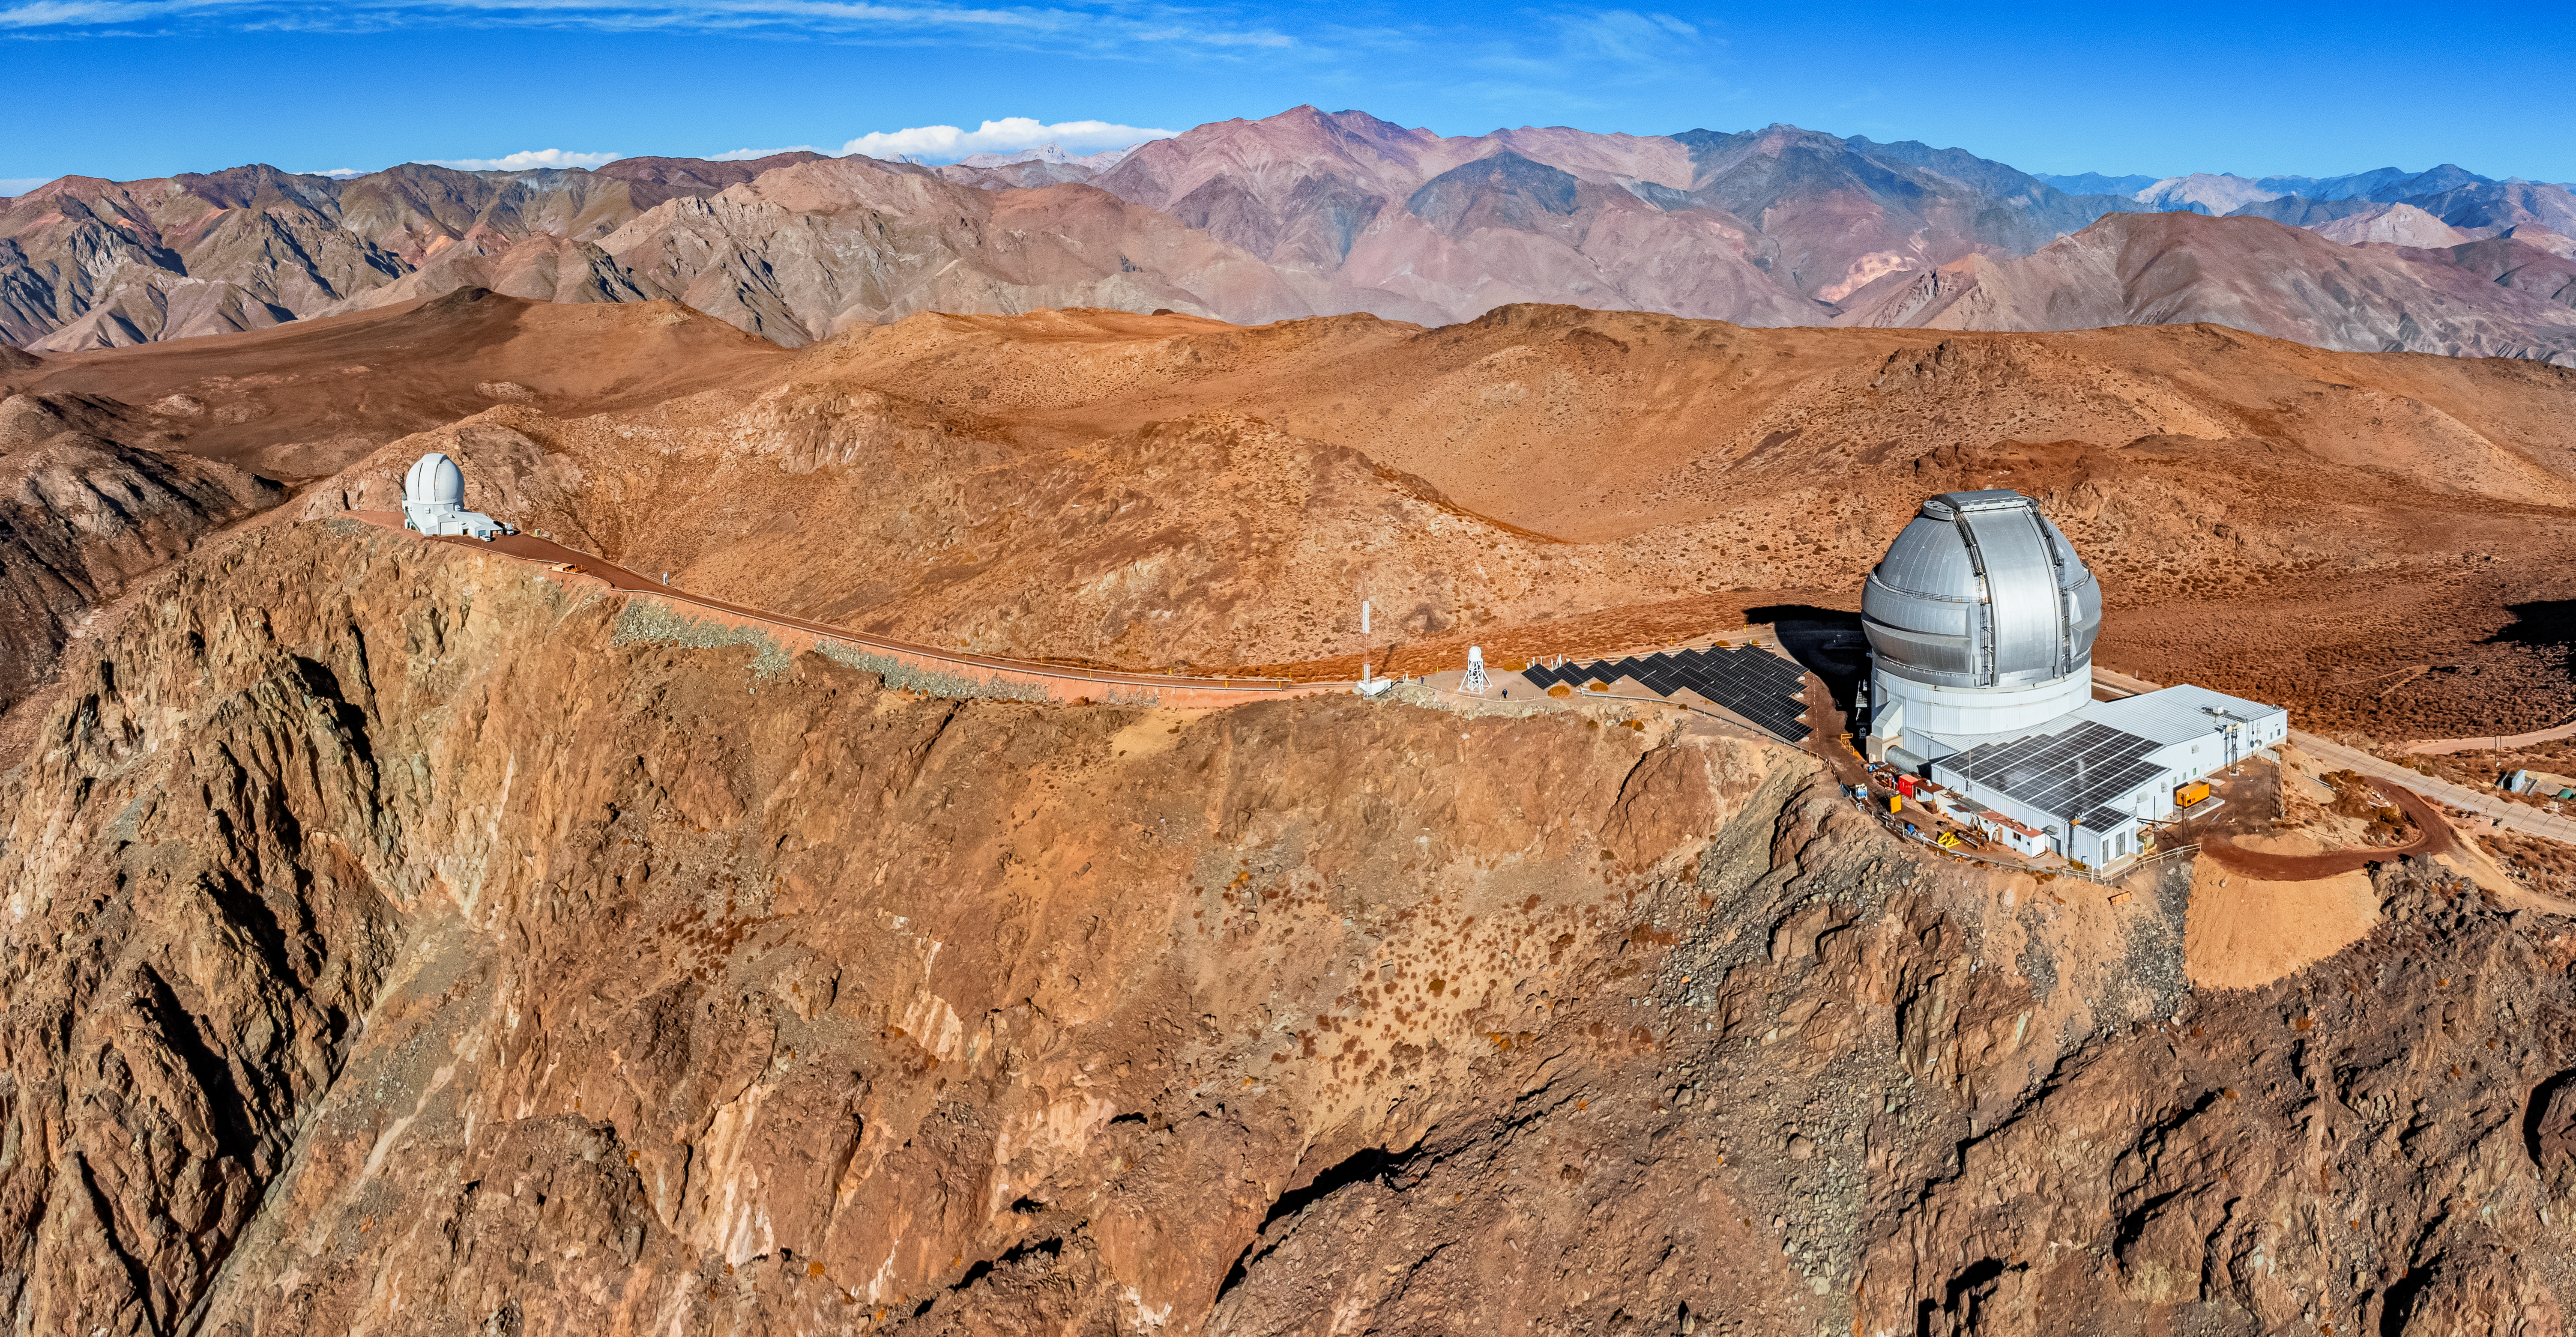

Cerro Pachón

An aerial view of the ridges of Cerro Pachón in Chile, with the 4.1-meter Southern Astrophysical Research (SOAR) Telescope and Gemini South visible.

Credit: NOIRLab/NSF/AURA/T. Matsopoulos